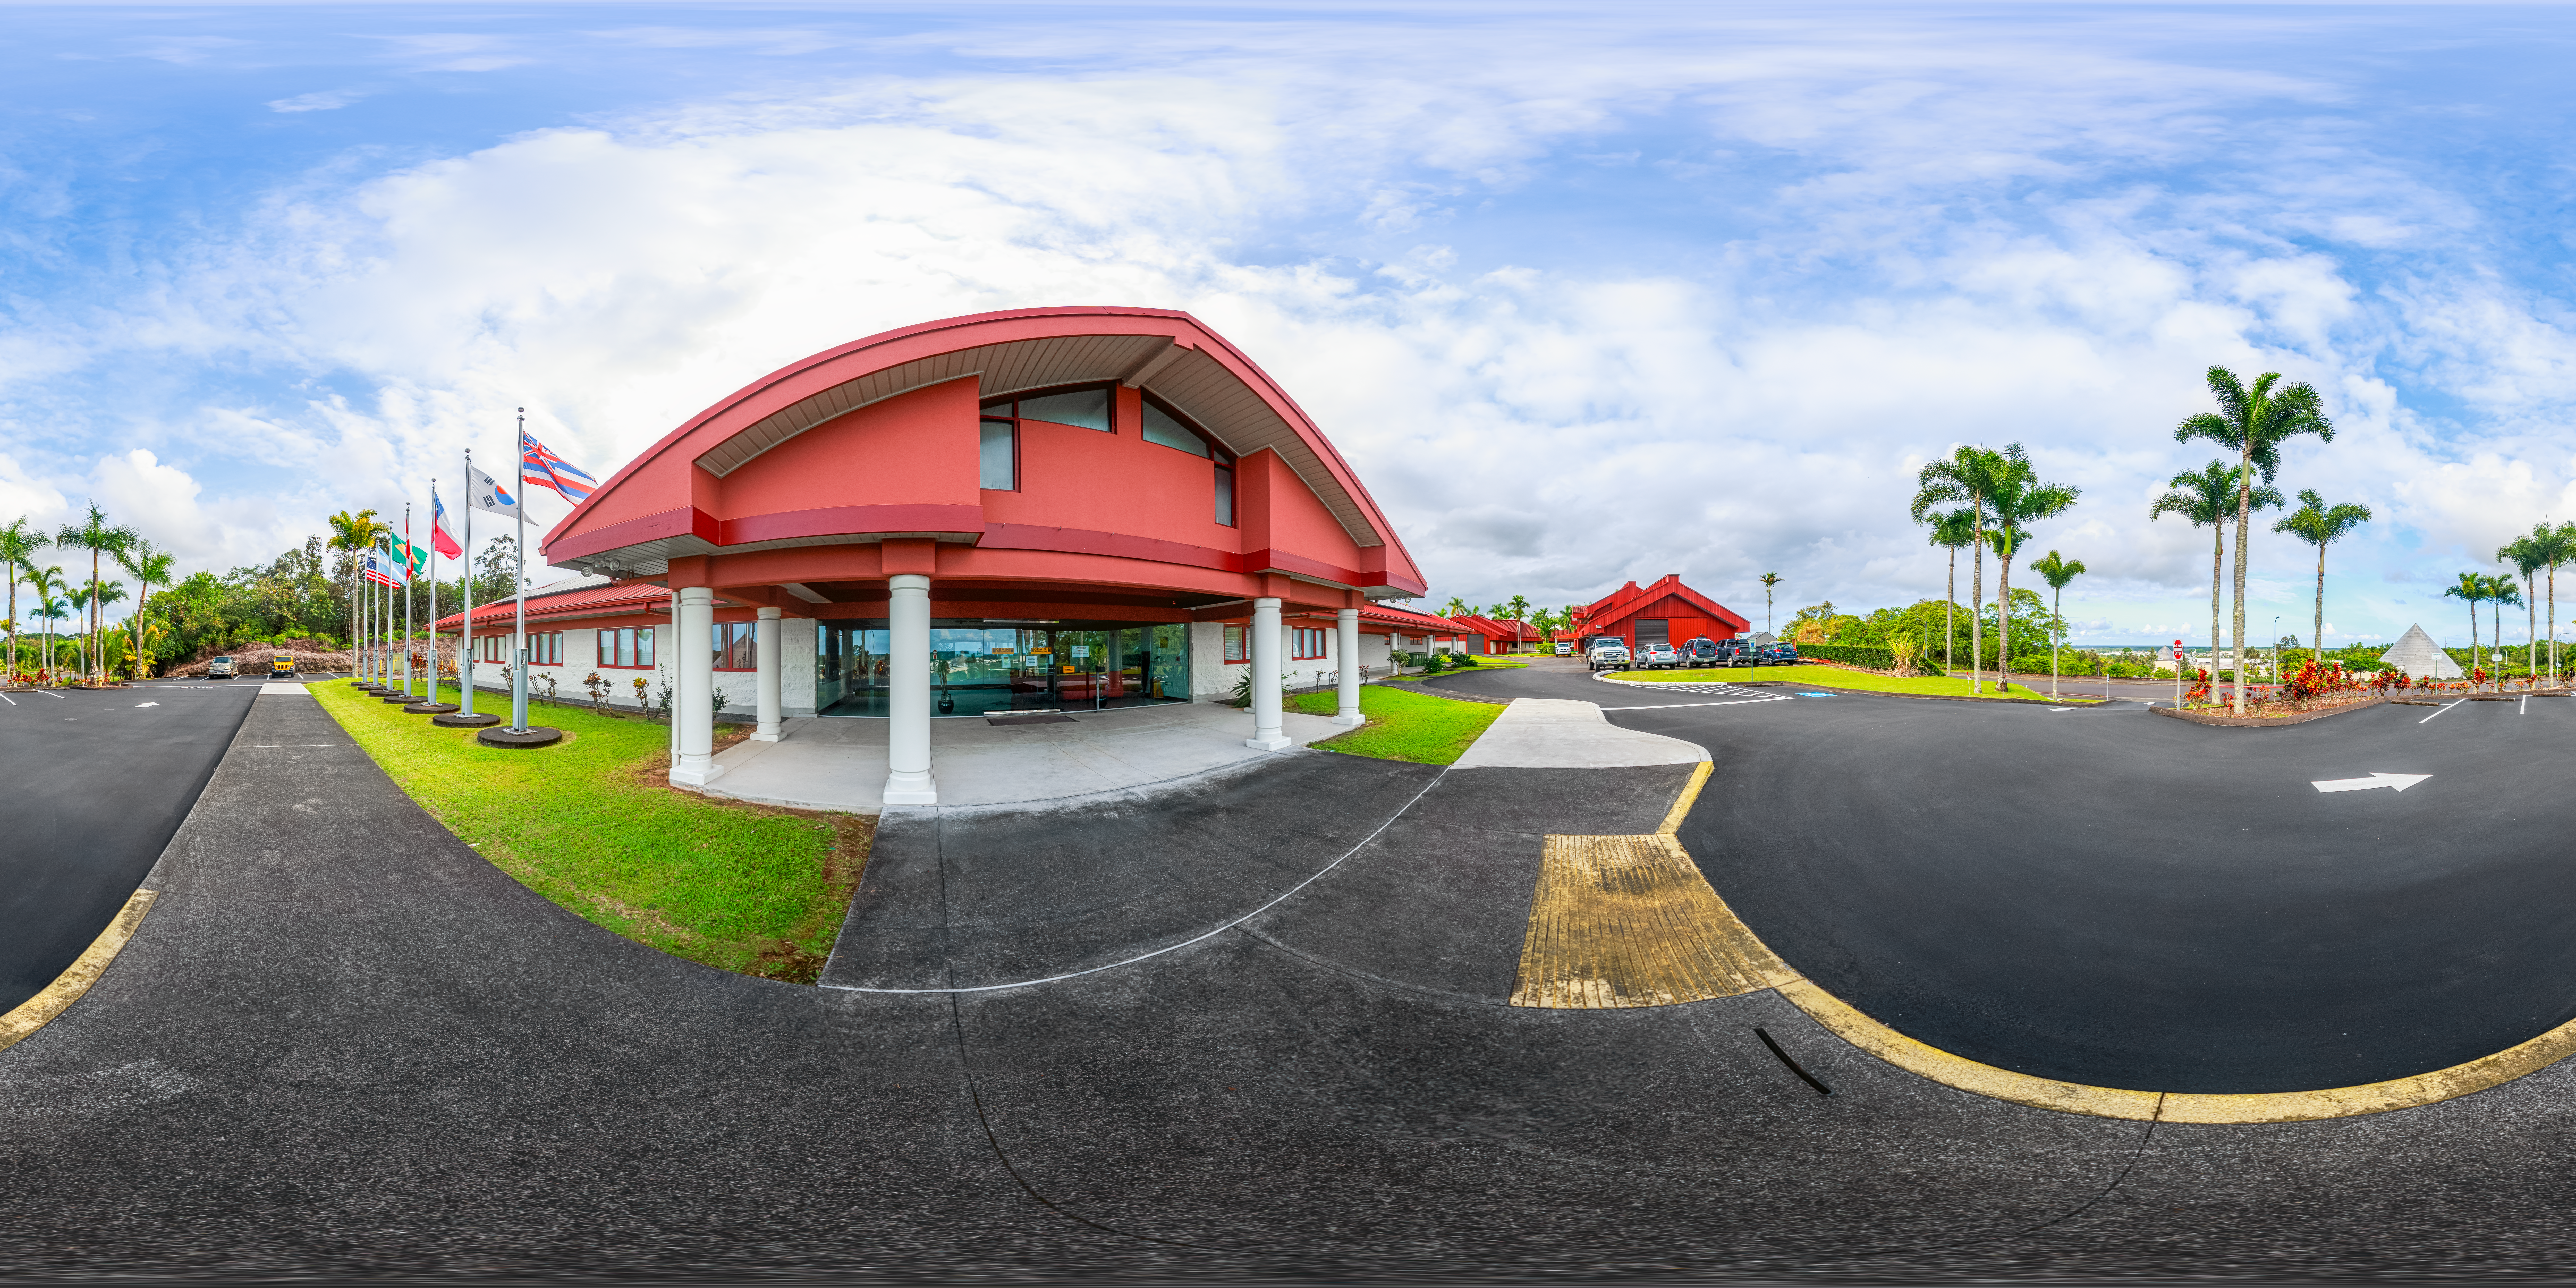

Hilo Base Facility 360 Panorama

A 360 panorama of the Gemini North Hilo Base Facility in Hilo, Hawai‘i.

A 360-degree fisheye version of this image can be found here.

Credit: International Gemini Observatory/NOIRLab/NSF/AURA/ P. Horálek